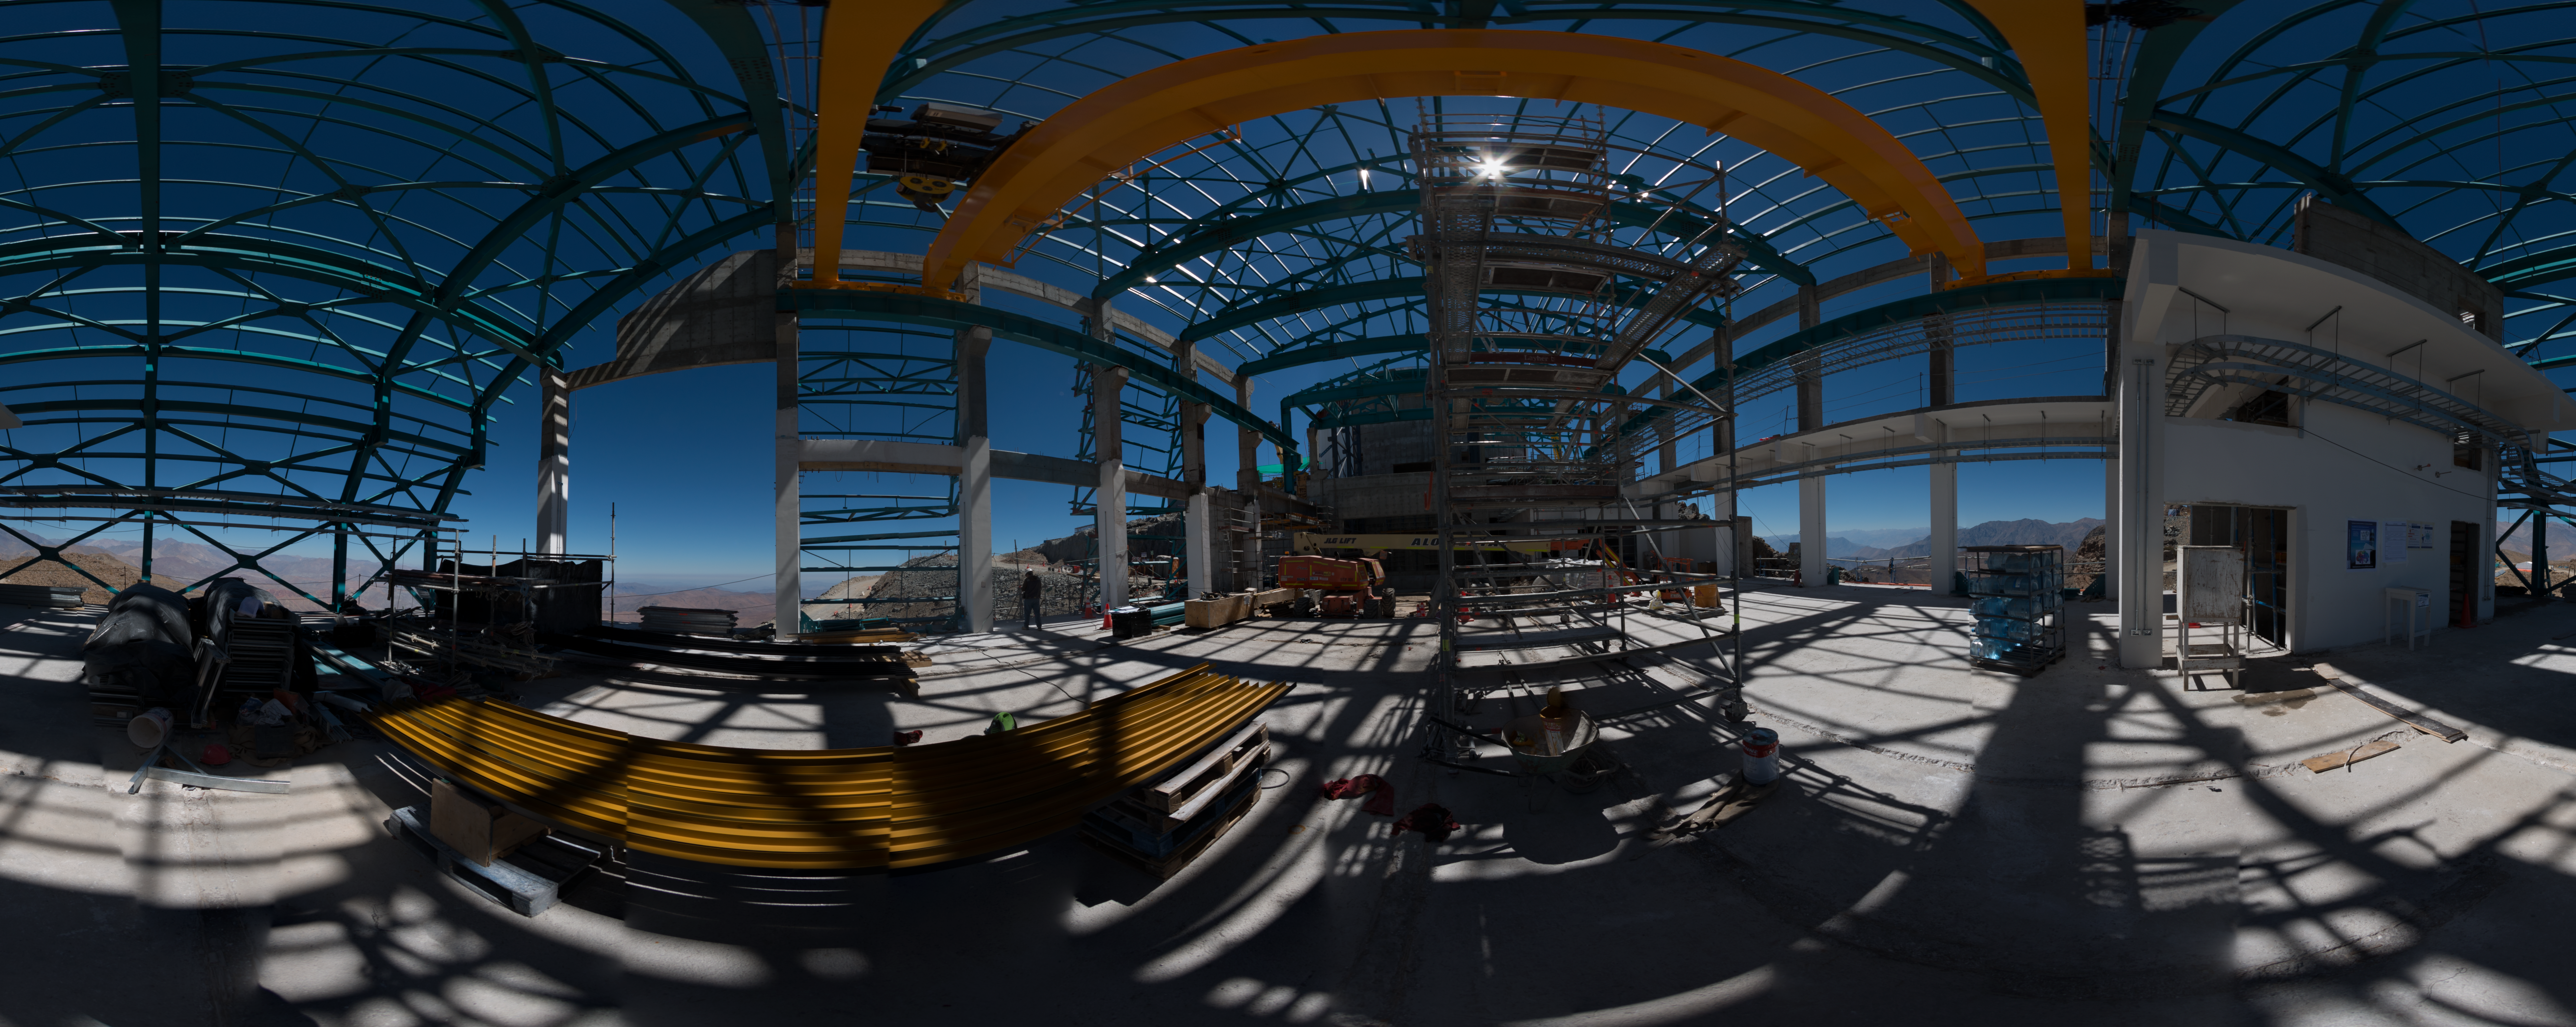

Summit Multimedia Visit 2017

In March 2017 a multimedia team visited Cerro Pachón to document LSST Facility construction. More details are at https://www.lsst.org/news/cerro-pach%C3%B3n-goes-hollywood.

Credit: M. Park/Inigo Films/Rubin Observatory/ NSF/ AURA